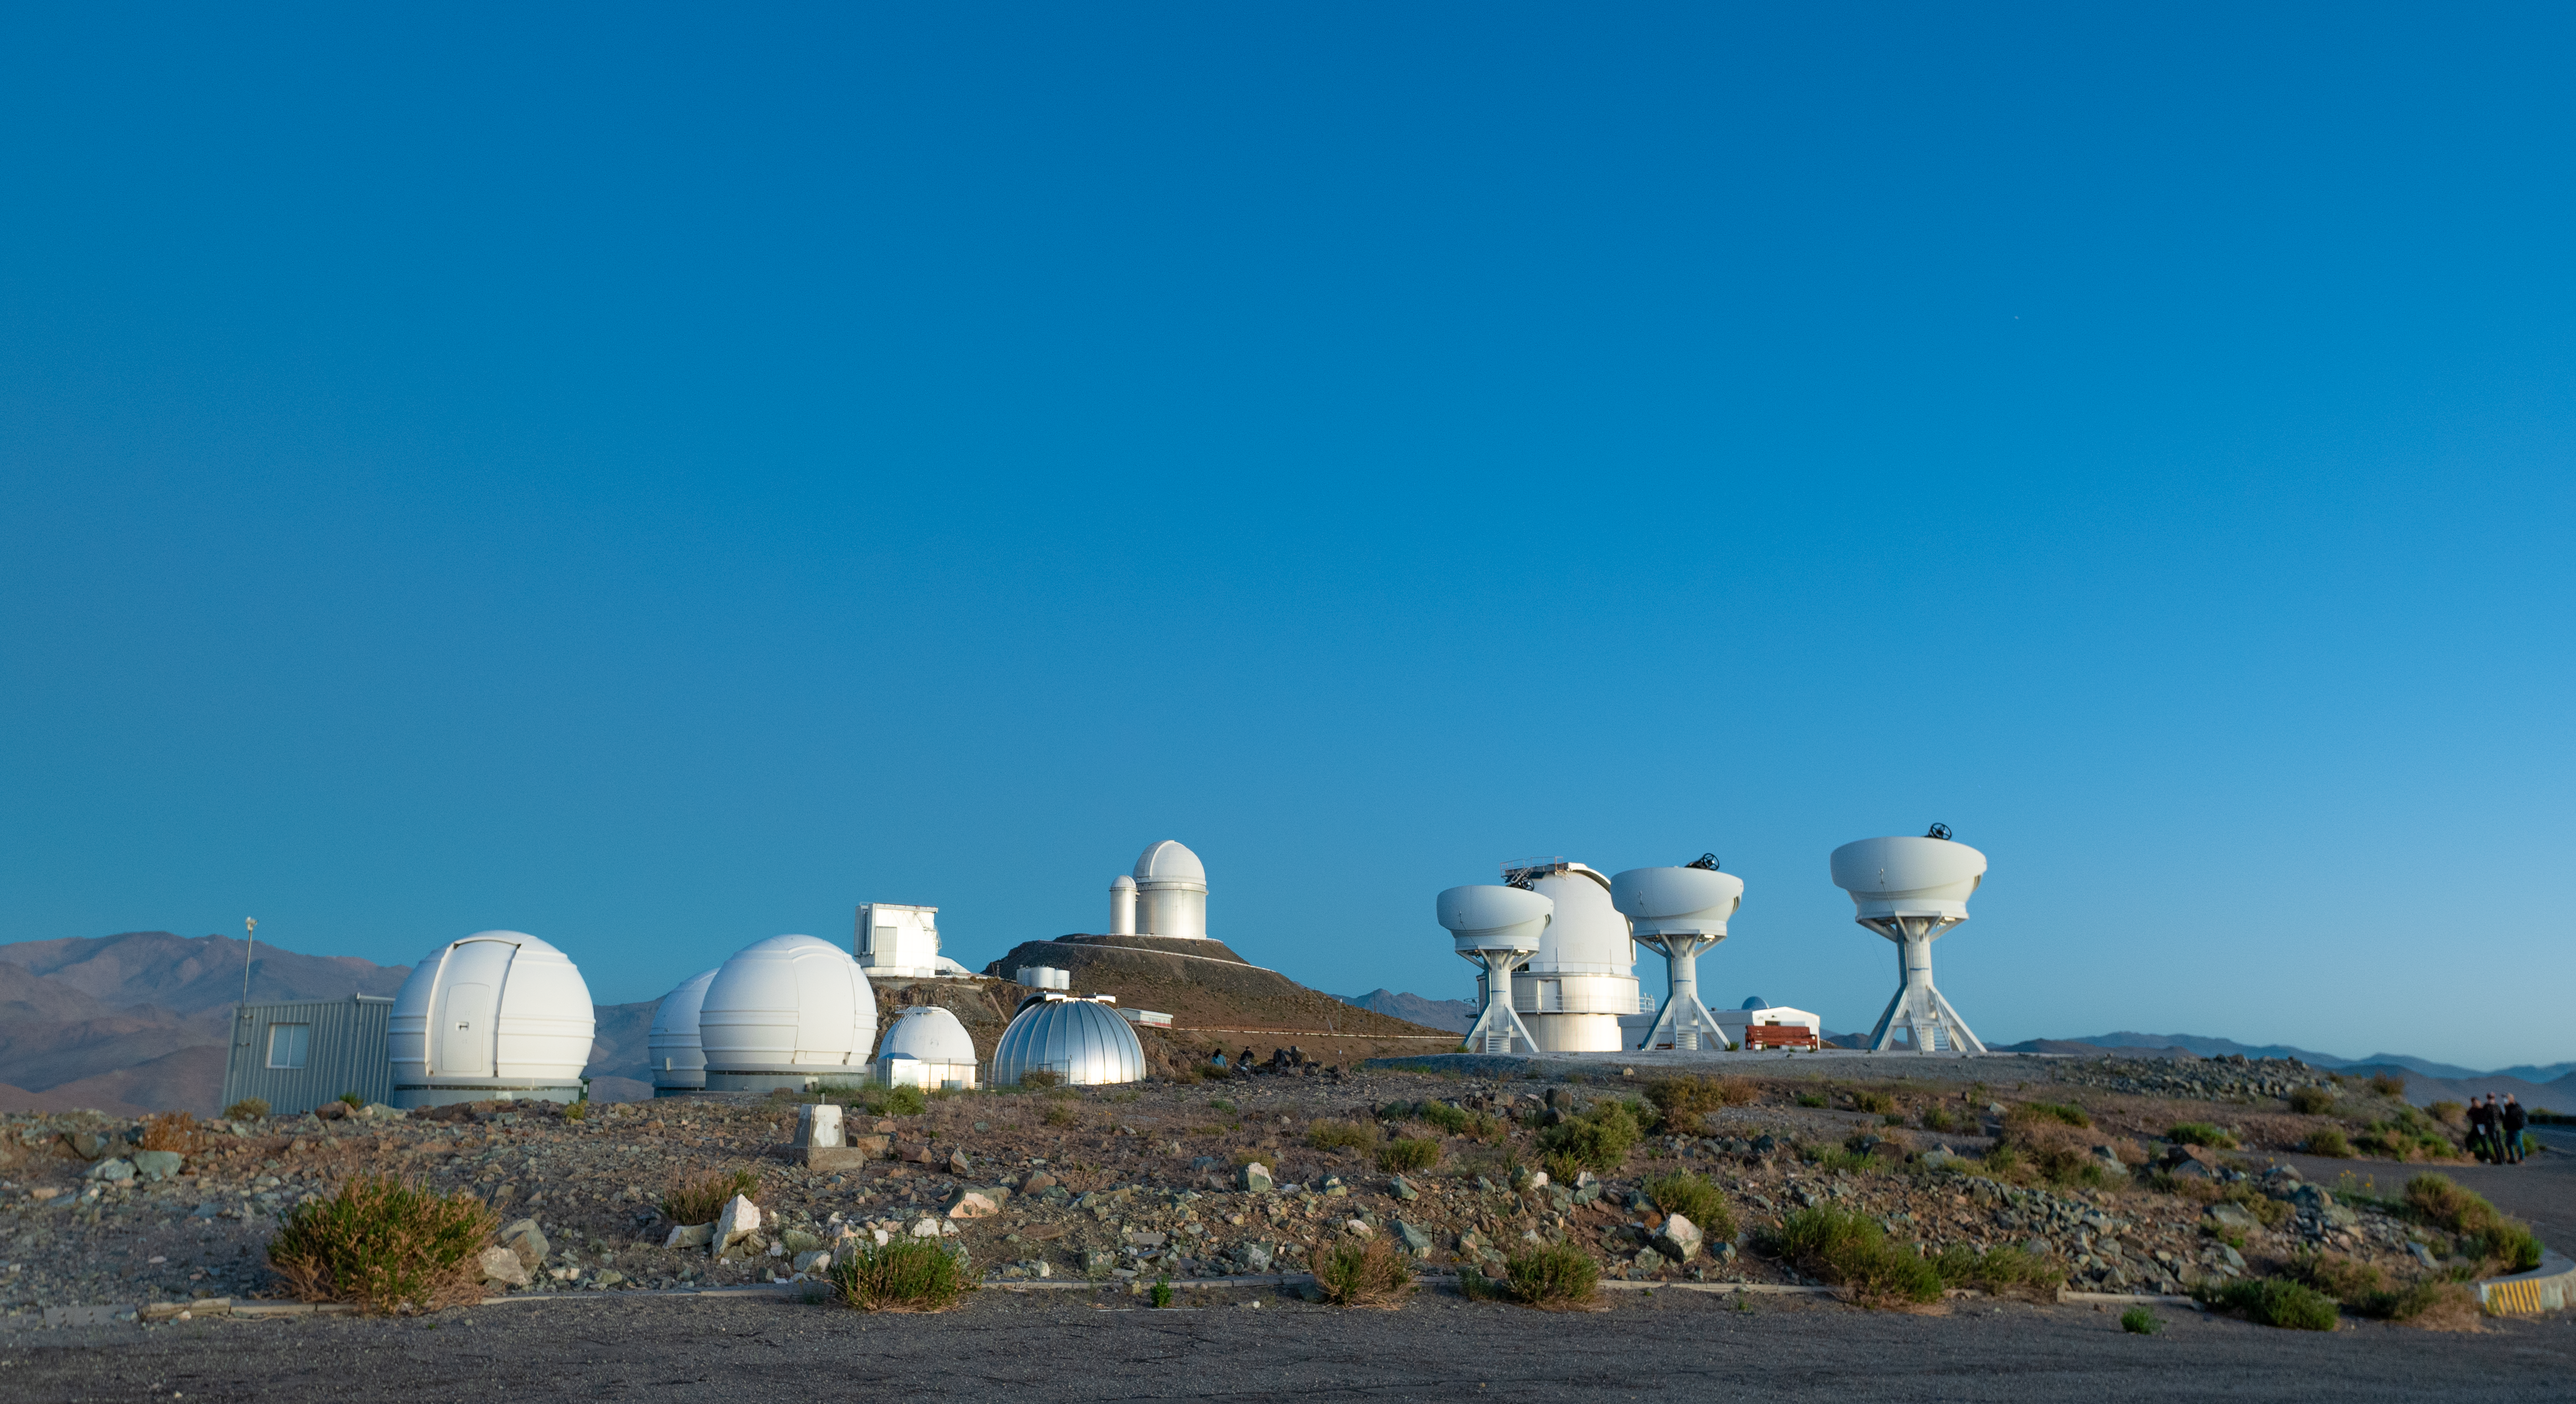

Day time view of BlackGEM telescopes at La Silla

ESO's La Silla Observatory hosts a number of telescopes, including the BlackGEM array, which recently started operations. In this photograph, the three open domes of the BlackGEM telescopes are seen on the right, while the three round, low-to-the-ground domes on the left host the telescopes of the ExTra project. Among others, ESO's 3.6-metre telescope is visible in the background.

Credit: ESO